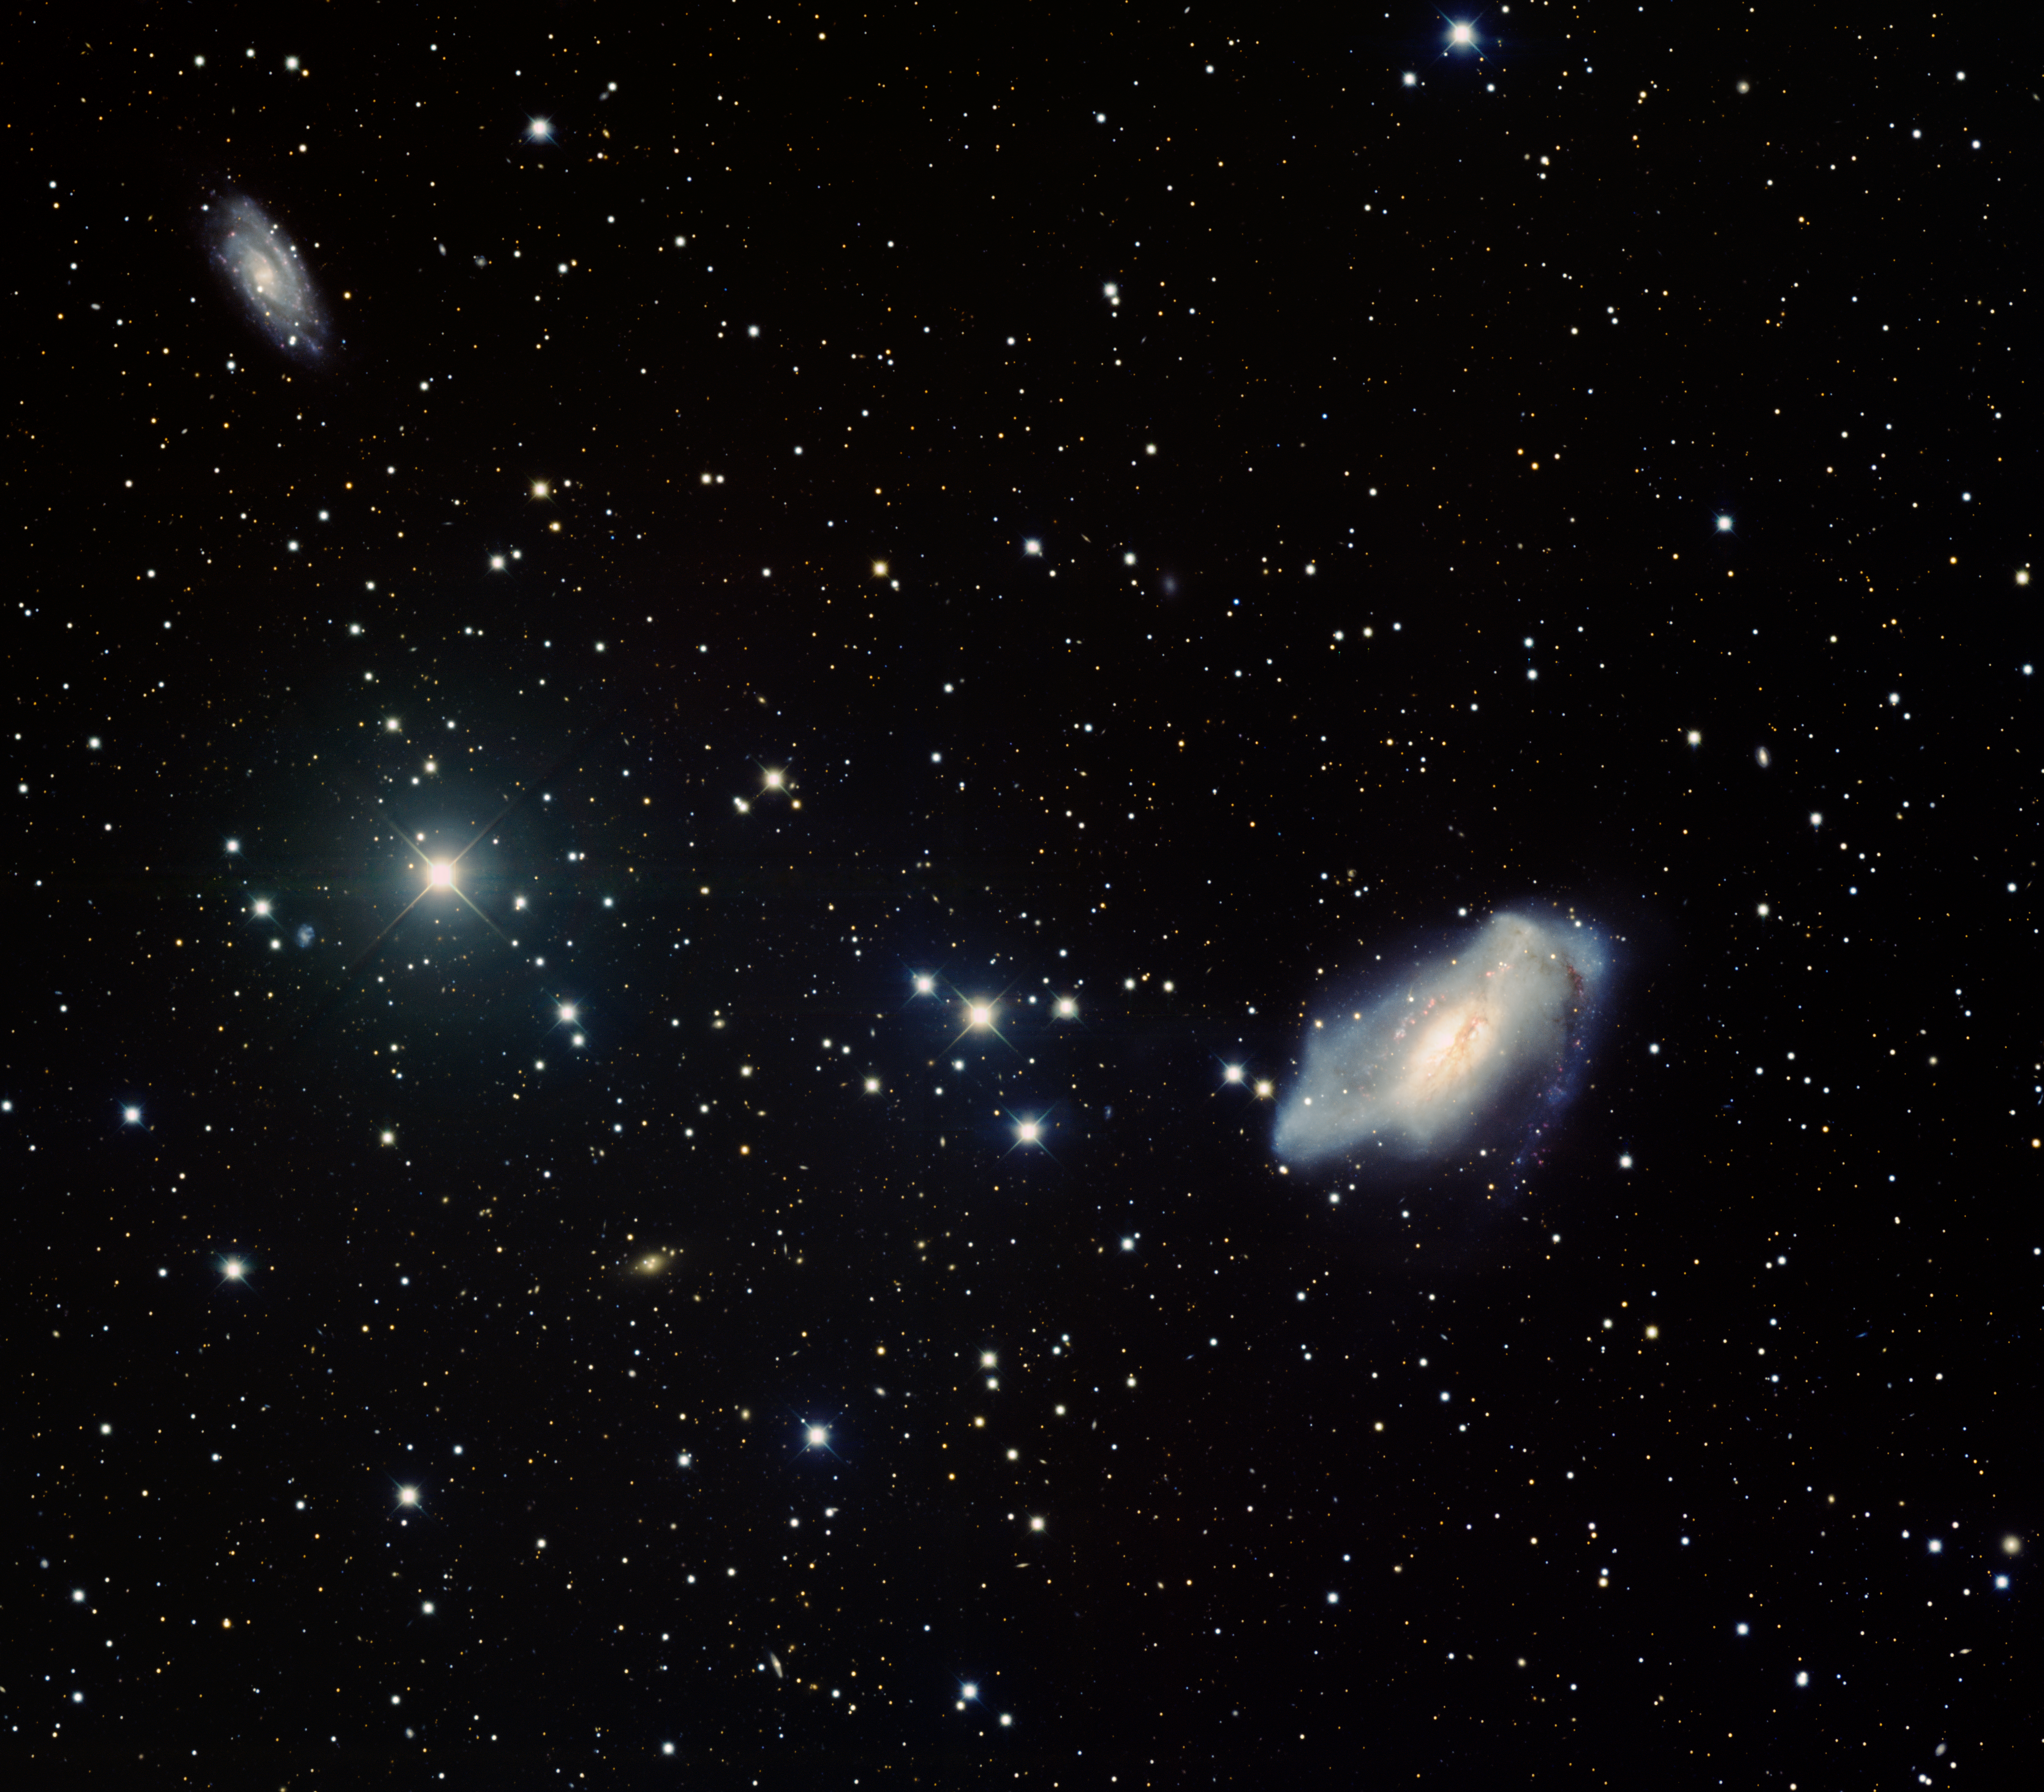

Peculiar Barred Spiral Galaxy NGC 2146

This image was obtained with the wide-field view of the Mosaic camera on the Mayall 4-meter telescope at Kitt Peak National Observatory. NGC 2146, the large galaxy in the lower-right corner of the image, is classified as a peculiar barred spiral. It is also considered to be a starburst galaxy because stars are forming inside it at a rapid rate. NGC 2146 is likely two galaxies that collided and are near the end of the process of merging. The smaller galaxy in the upper-left corner, NGC 2146A, is likely a companion galaxy. Its role in the star-formation or merger history of NGC 2146 is unclear. The image was generated with observations in the B (blue), V (green), I (orange) and Hydrogen-Alpha (red) filters. In this image, North is up, East is to the left.

Credit: T.A. Rector (University of Alaska Anchorage) and H. Schweiker (WIYN and NOIRLab/NSF/AURA)